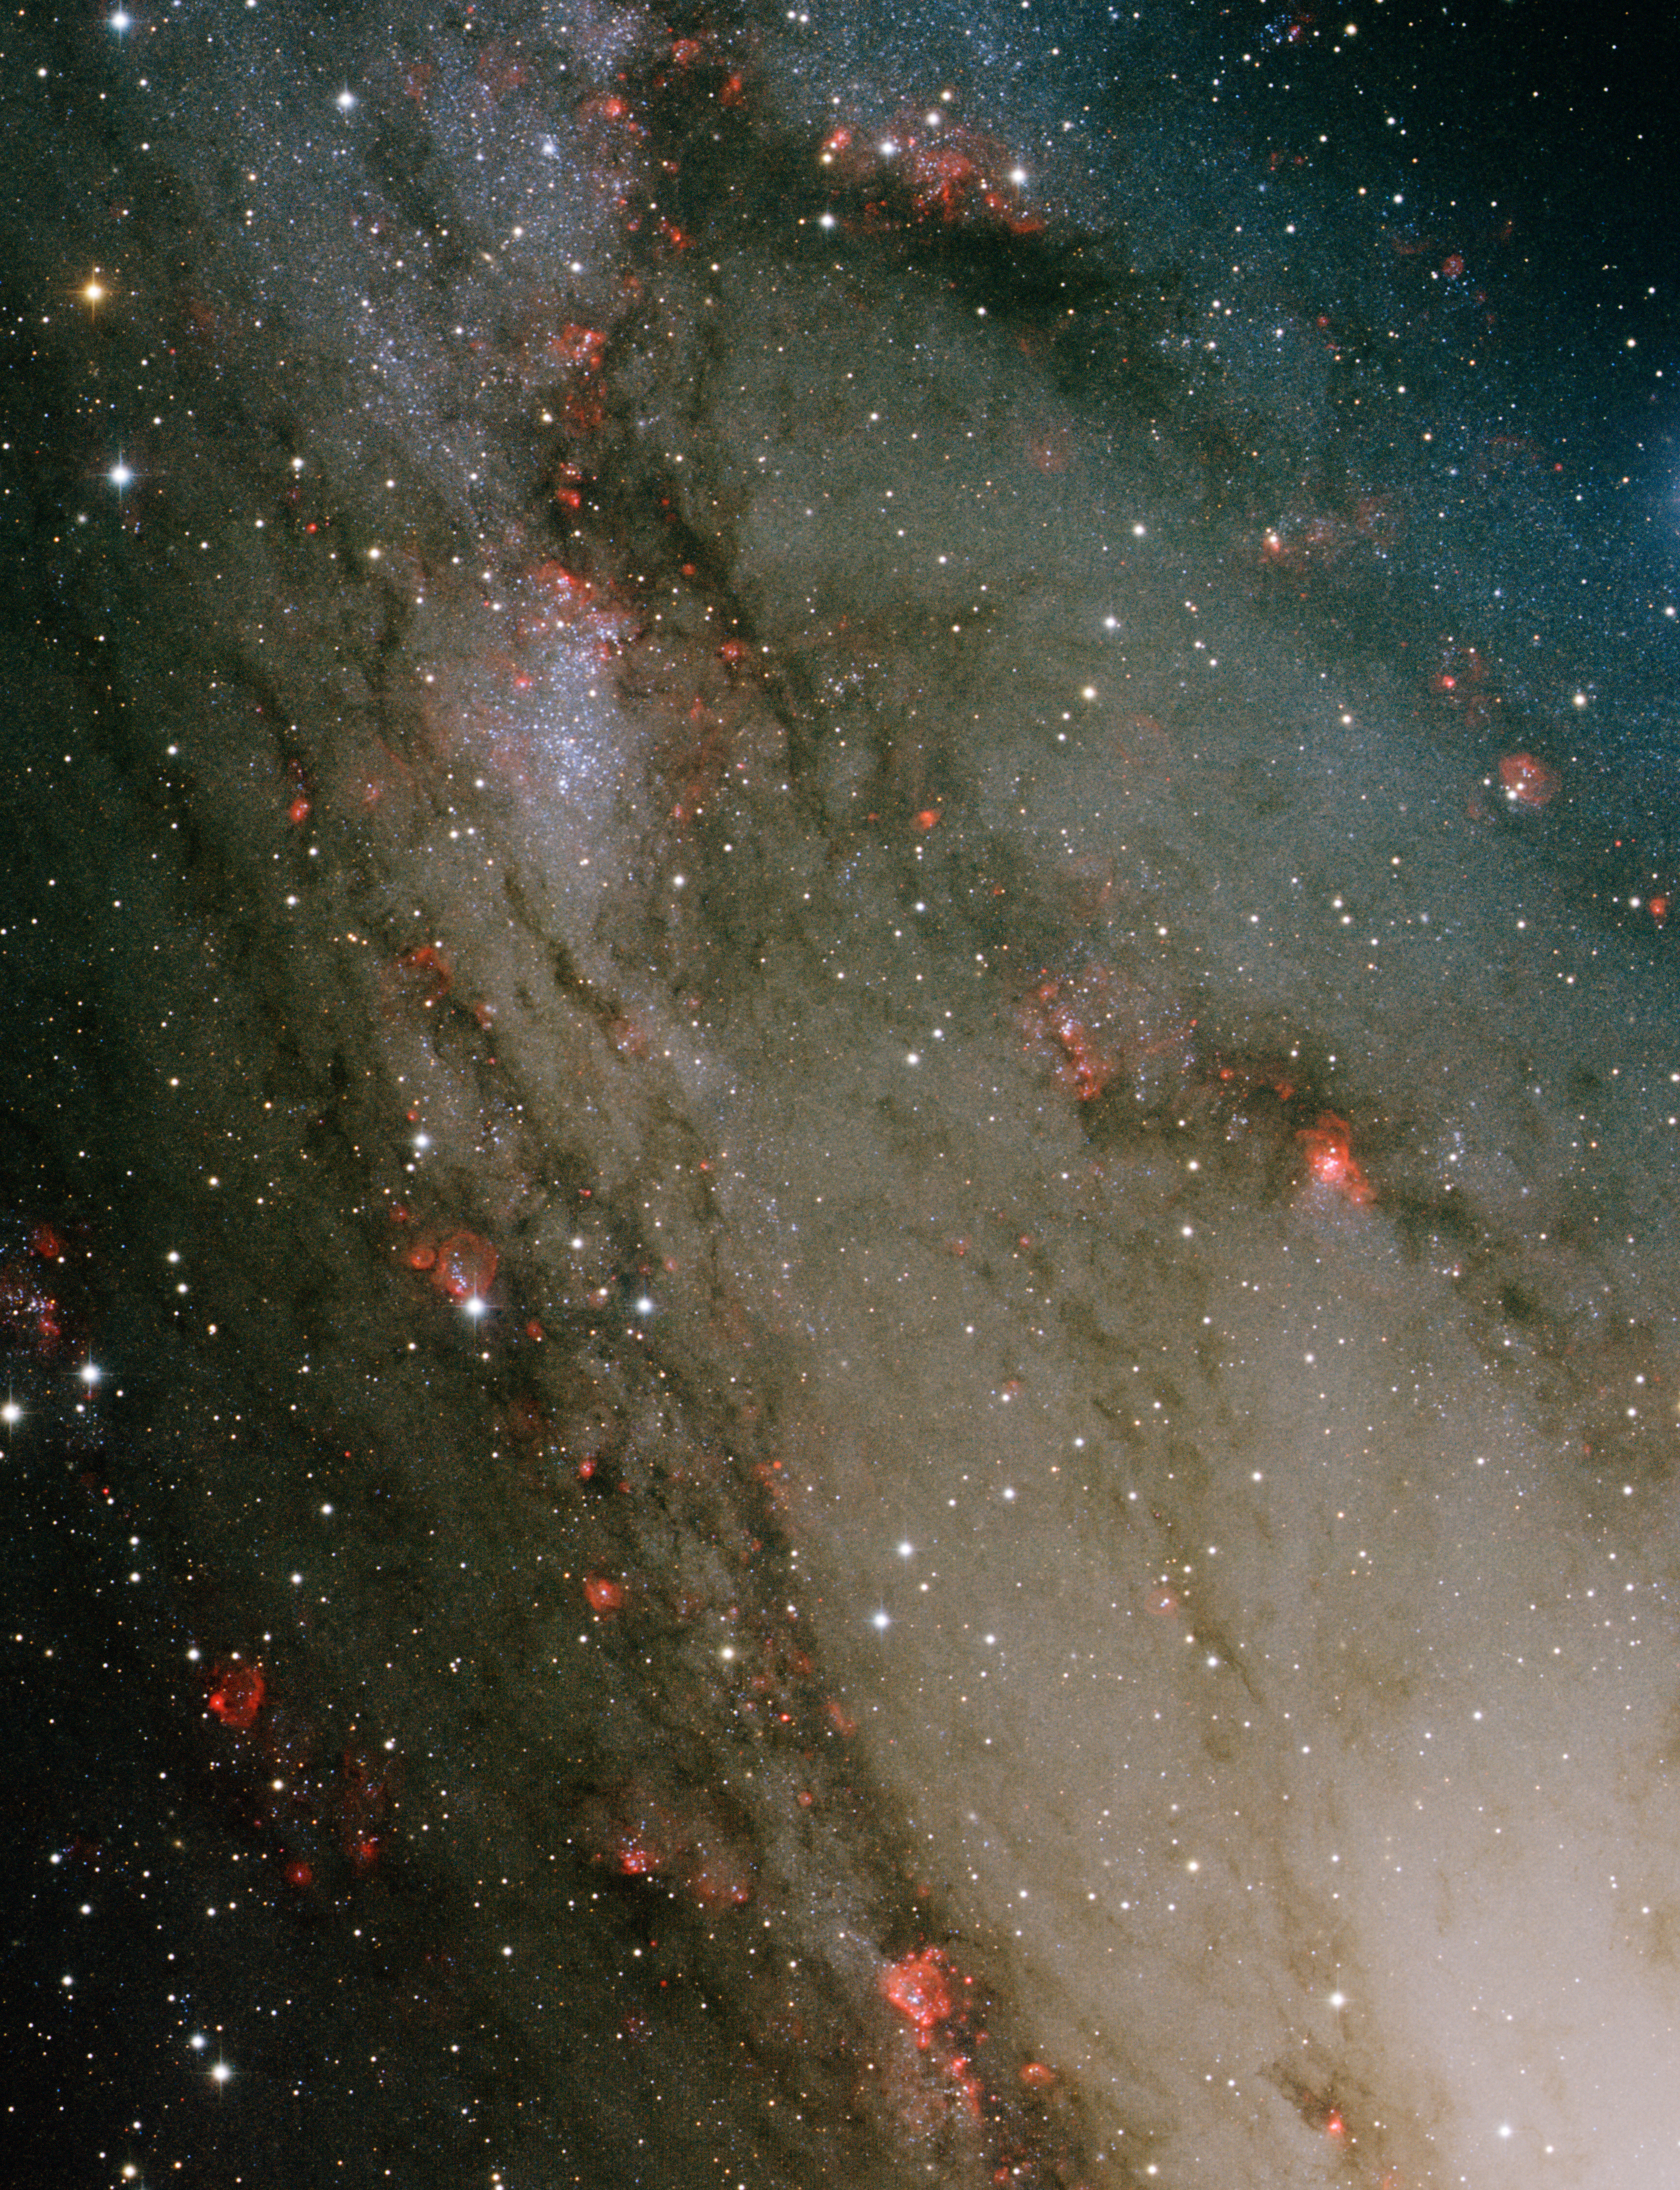

Star forming region, NGC 206

This image was obtained with the wide-field view of the Mosaic camera on the WIYN 0.9m-meter telescope at Kitt Peak National Observatory. NGC 206 is a massive star-forming region (also known as an “OB association”) embedded in the Andromeda Galaxy (M31). It is clearly visible in the center to upper-left corner of the image. It is estimated to have a mass about 200,000 times that of our Sun. Its distinctive bluish color is from very young hot, massive stars in the cluster. The presence of these massive stars indicate that the cluster is less than 10 million years old, which is very young for stars. The red nebulae in the galaxies are locations in M31 where star formation is currently underway. The image was generated with observations in the B (blue), V (green) and Hydrogen-Alpha (red) filters. In this image, North is down, East is right.

Credit: T.A. Rector and A. Strom (University of Alaska Anchorage) and WIYN